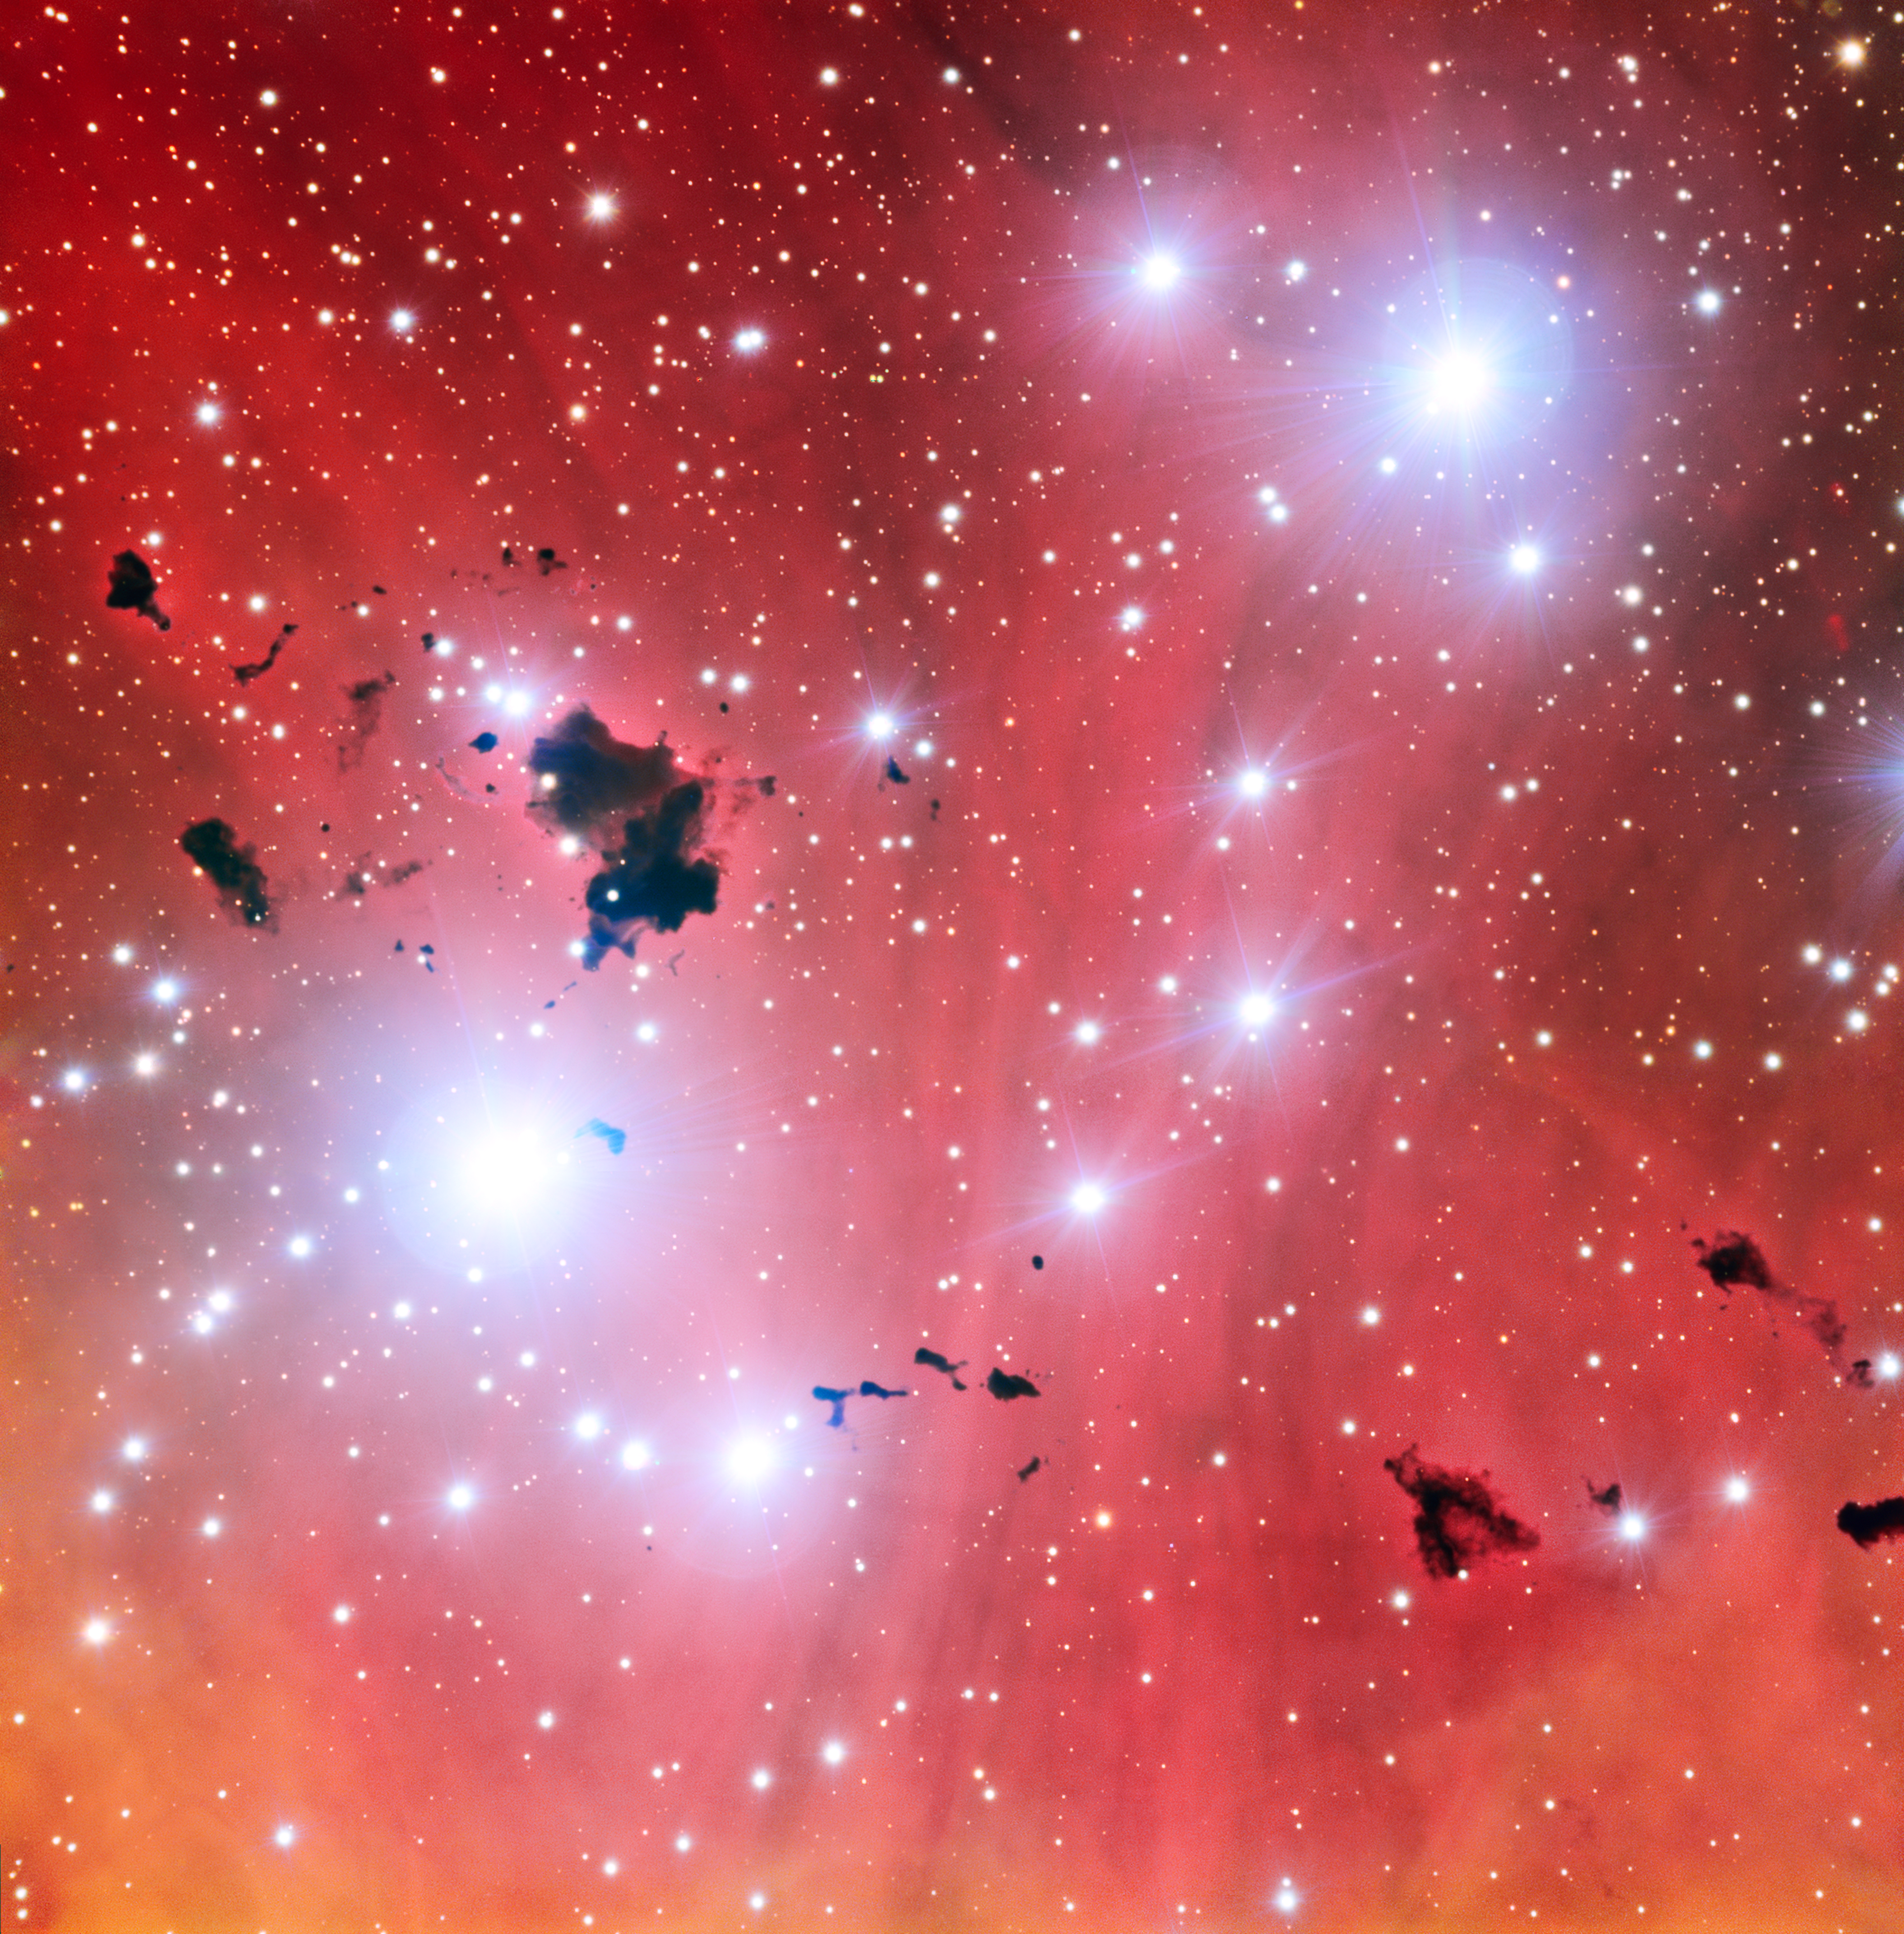

The Very Large Telescope snaps a stellar nursery and celebrates fifteen years of operations

This intriguing new view of a spectacular stellar nursery IC 2944 is being released to celebrate a milestone: 15 years of ESO’s Very Large Telescope. This image also shows a group of thick clouds of dust known as the Thackeray globules silhouetted against the pale pink glowing gas of the nebula. These globules are under fierce bombardment from the ultraviolet radiation from nearby hot young stars. They are both being eroded away and also fragmenting, rather like lumps of butter dropped onto a hot frying pan. It is likely that Thackeray’s globules will be destroyed before they can collapse and form new stars.

Credit: ESO